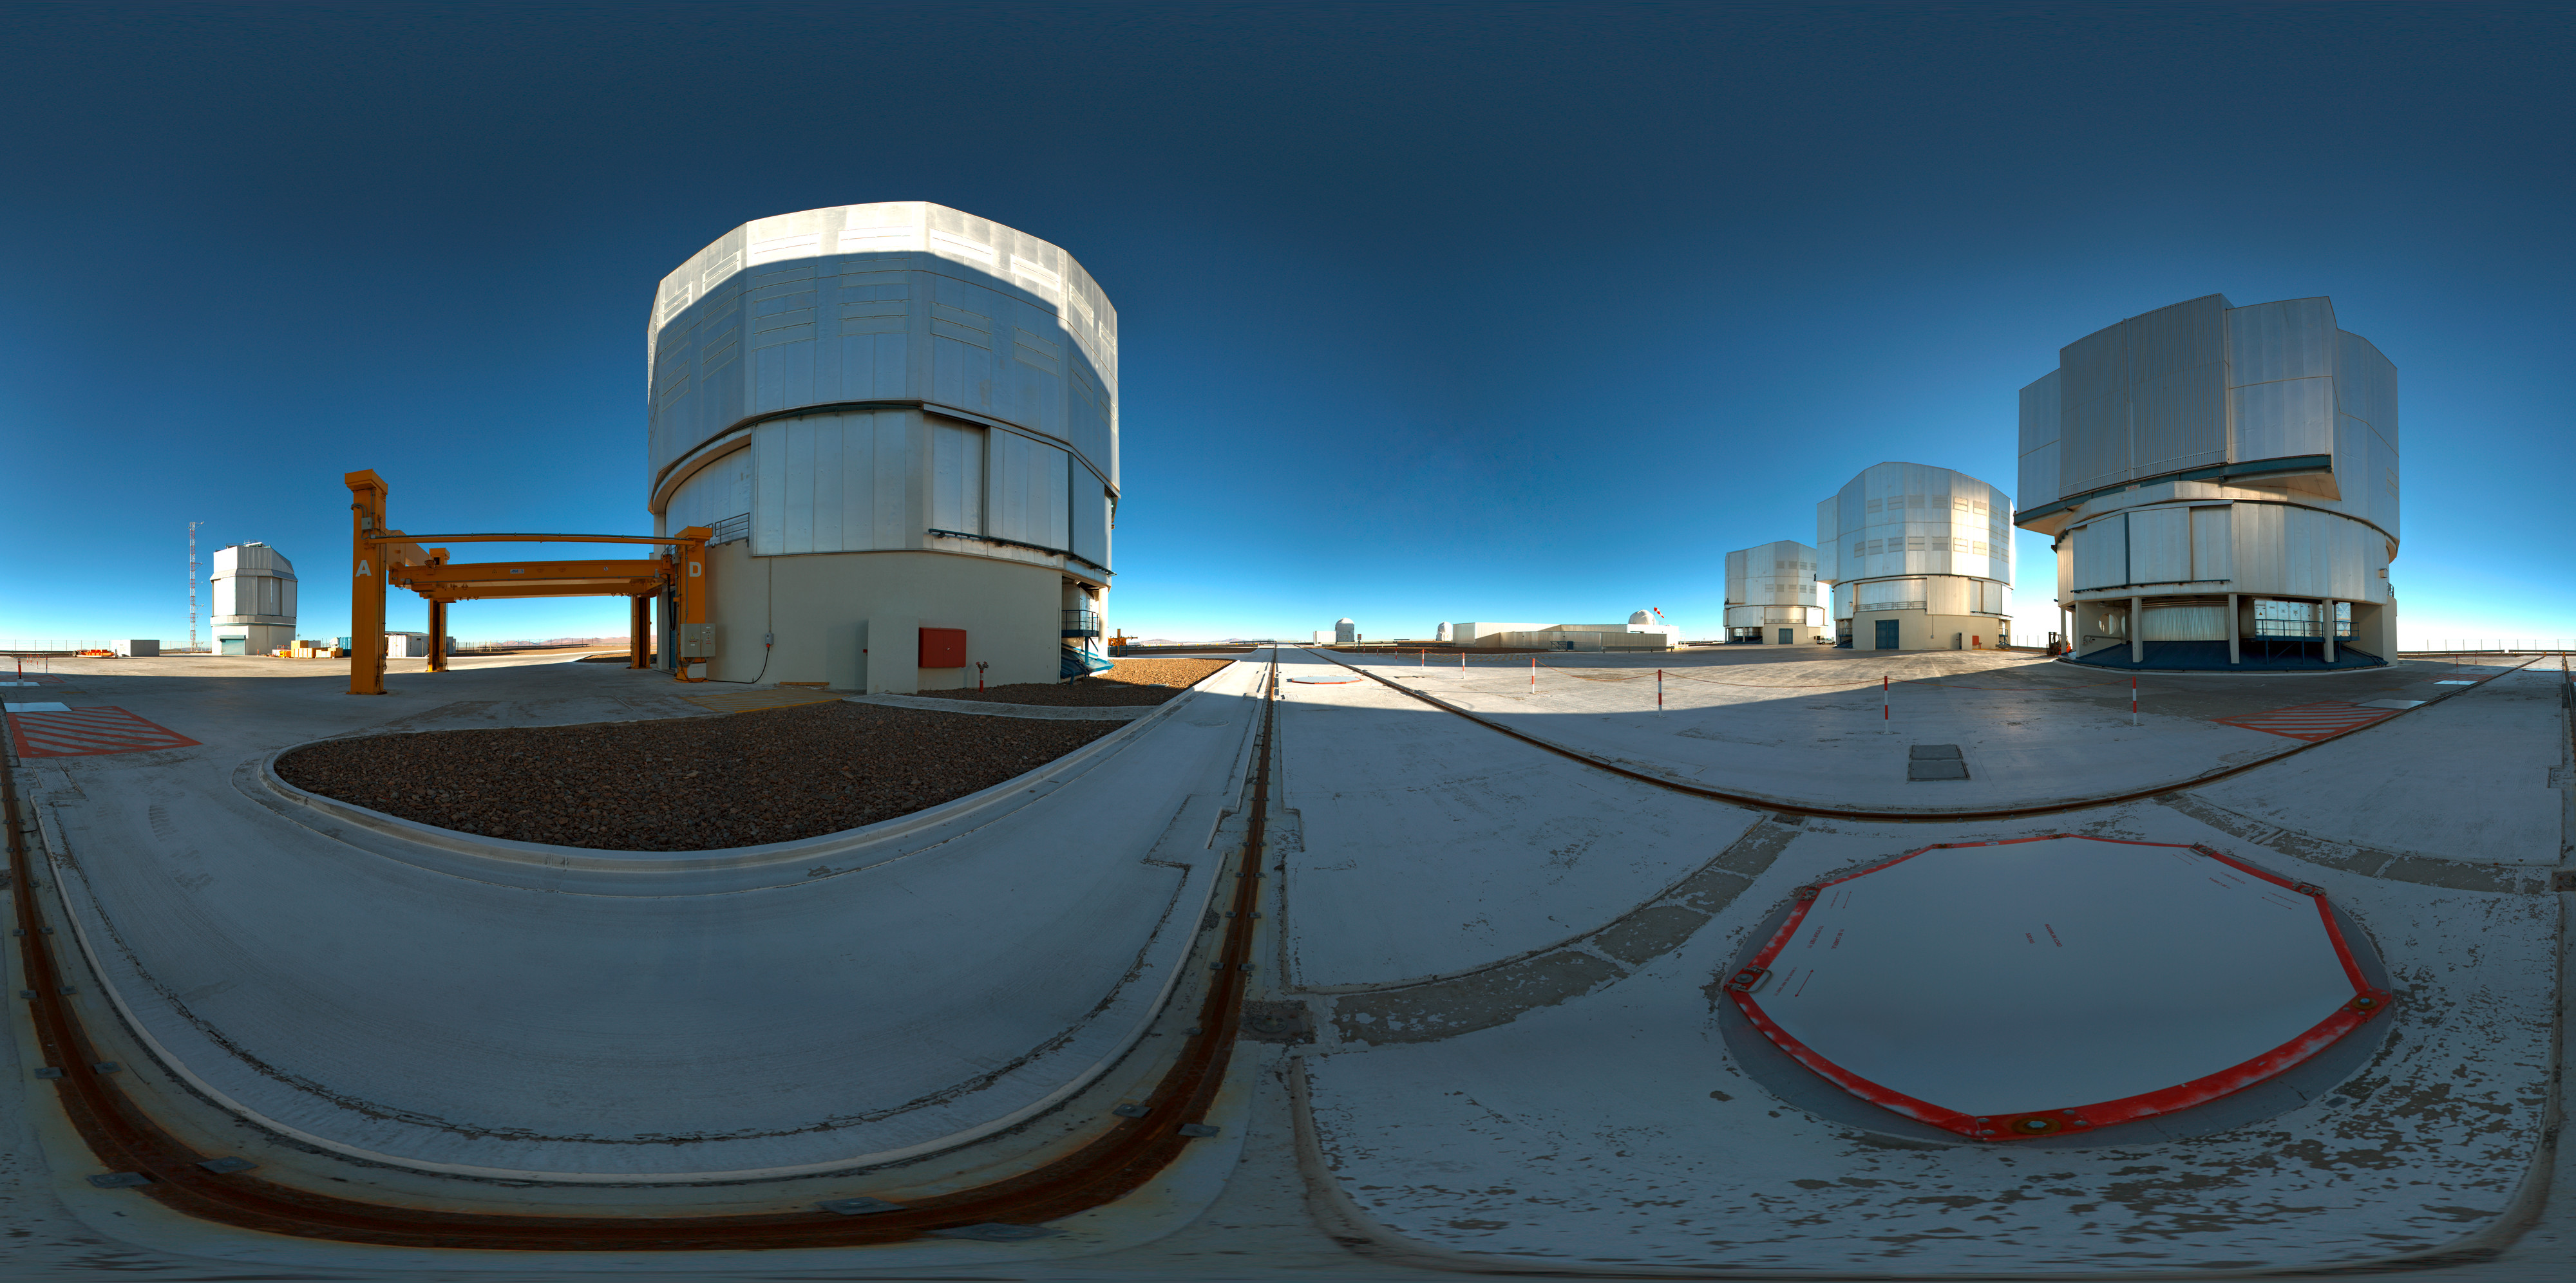

ESO’s Very Large Telescope array

This 360 degree panorama shot shows ESO’s Very Large Telescope array on top of the 2600-metre-high Cerro Paranal in the Chilean Atacama Desert. The large structures are the enclosures of the four 8.2-metre Unit Telescopes.

Credit: ESO